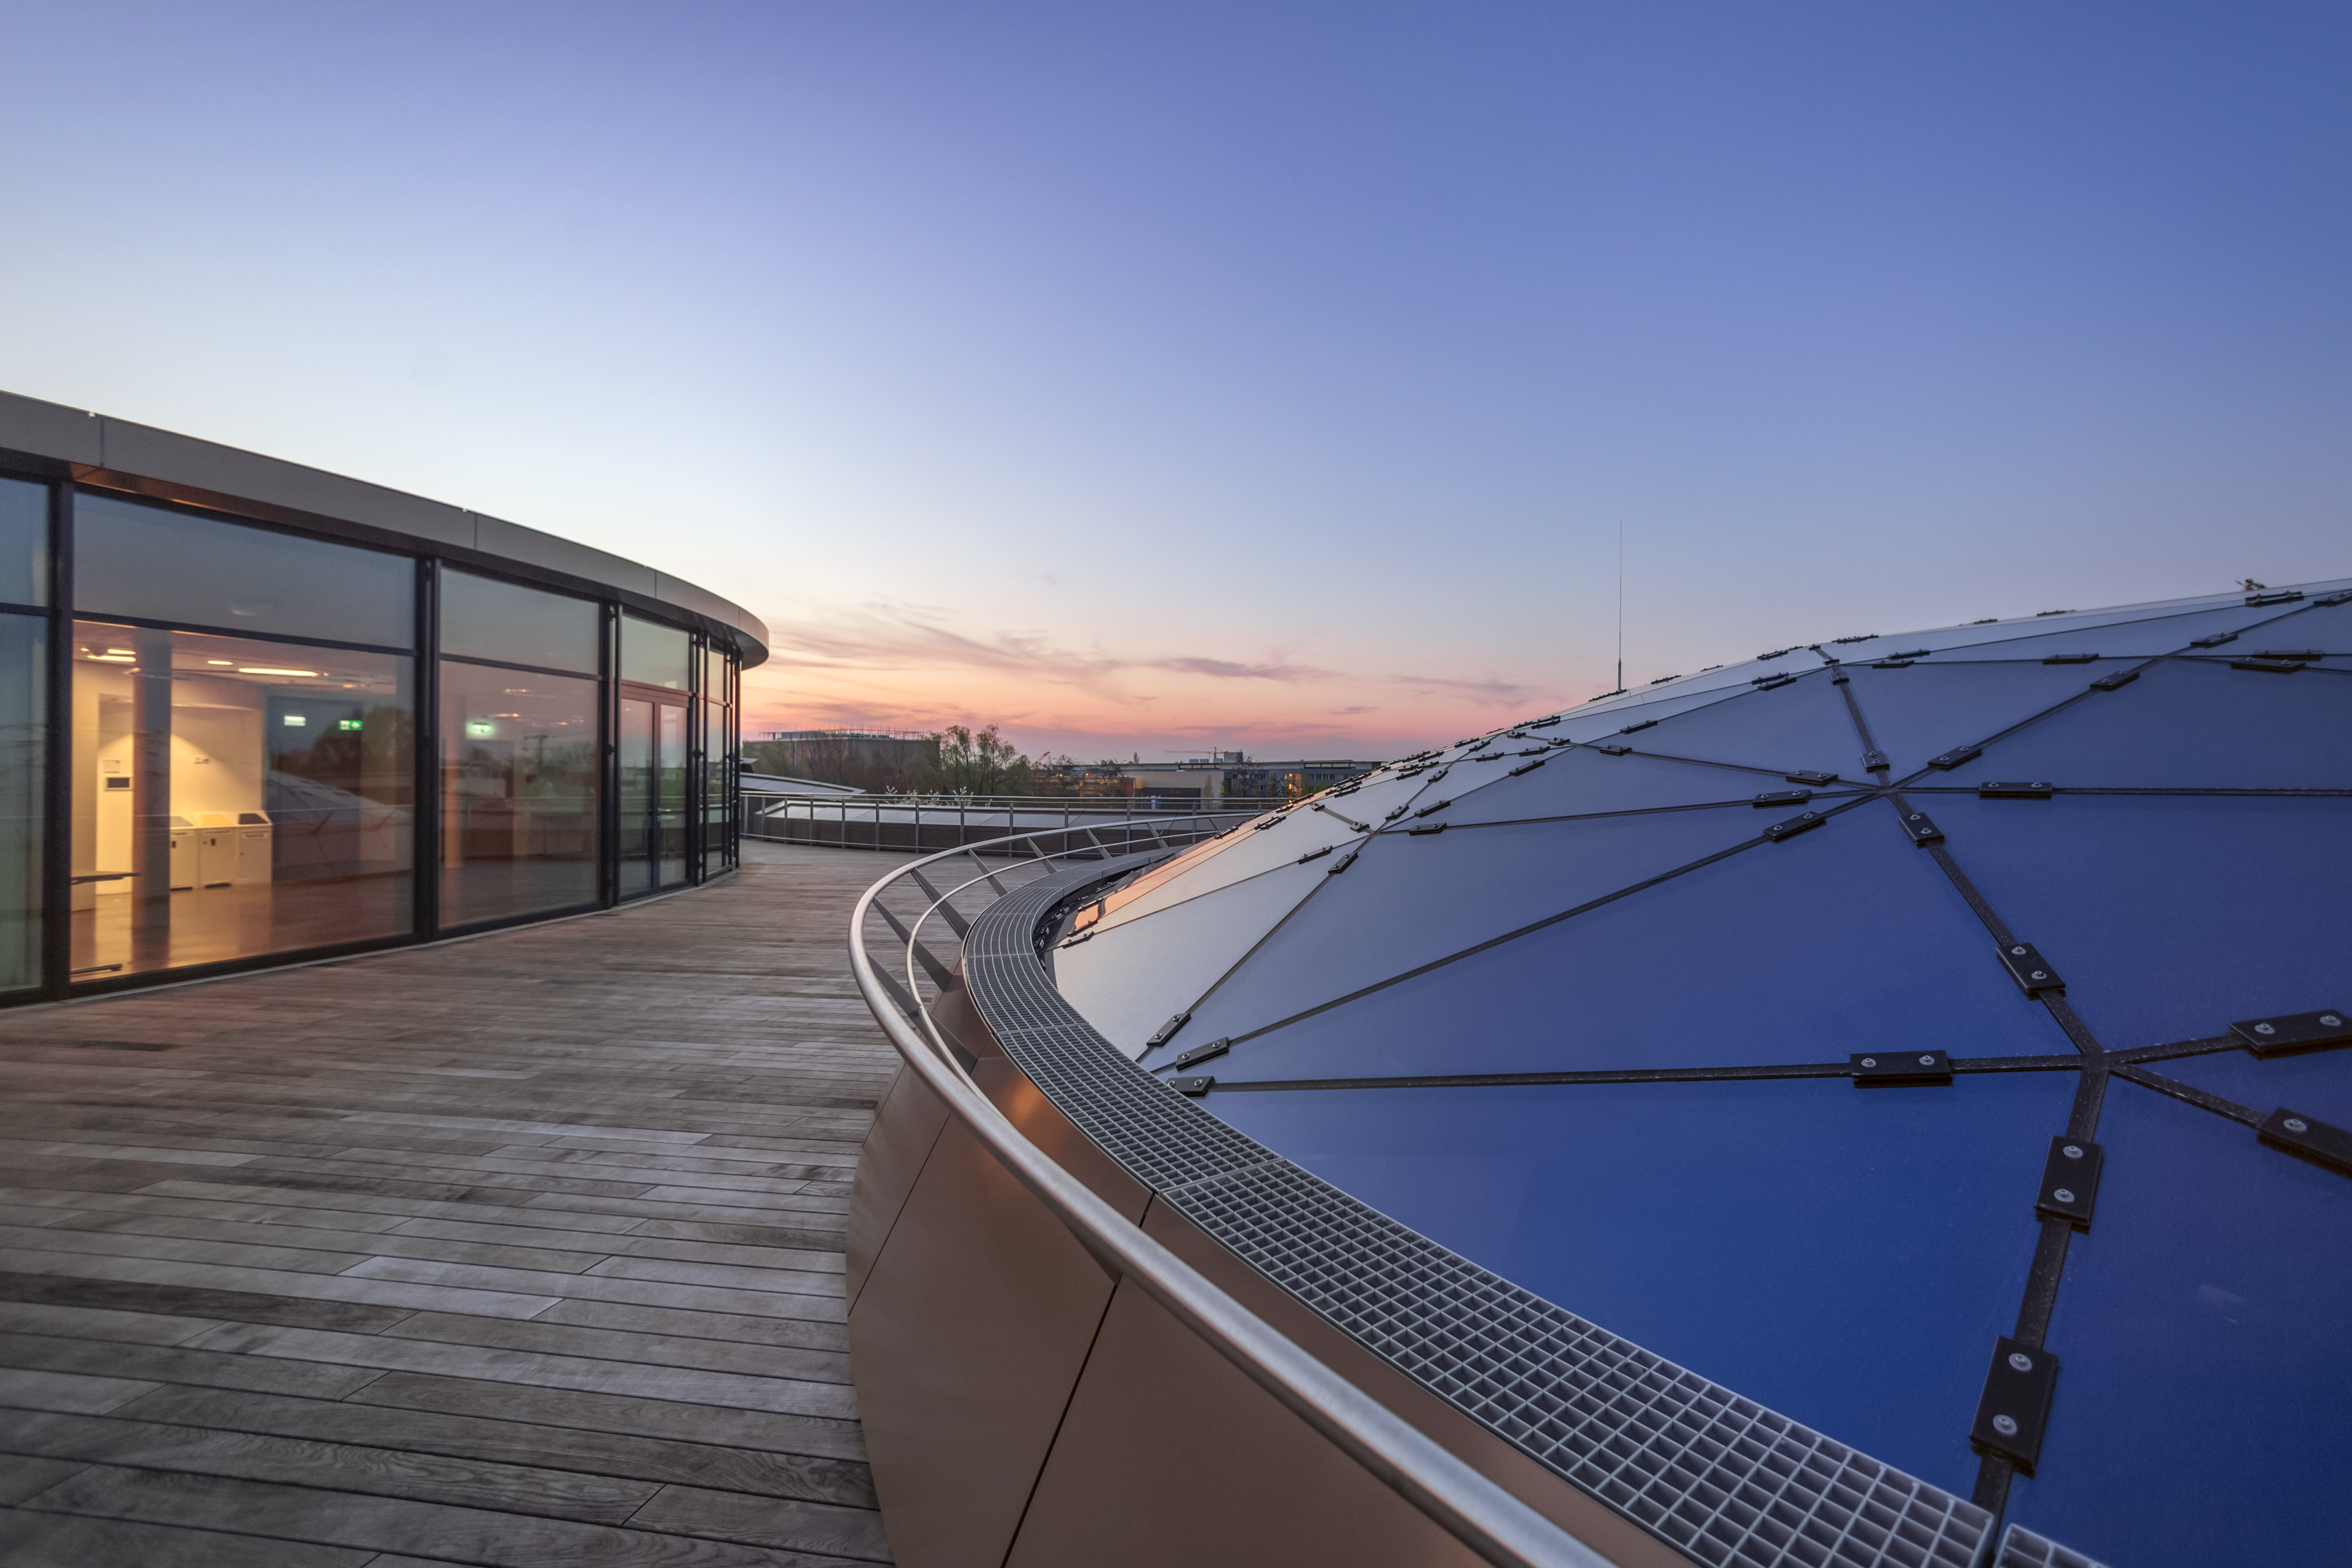

Star studded sunset

This image shows a sunset view of the Rooftop Terrace of the ESO Supernova Planetarium & Visitor Centre, overlooking the Star-roof of The Void. The roof, which weighs almost 30 tonnes, consists of glass panels set into a metal framework made of 262 triangular sections, artistically arranged to represent some of the constellations of the southern sky.

In good weather you will also be able to see the Alps, creating a perfect backdrop for an informal event or an after-hours business cocktail.

Credit: ESO/P. Horálek